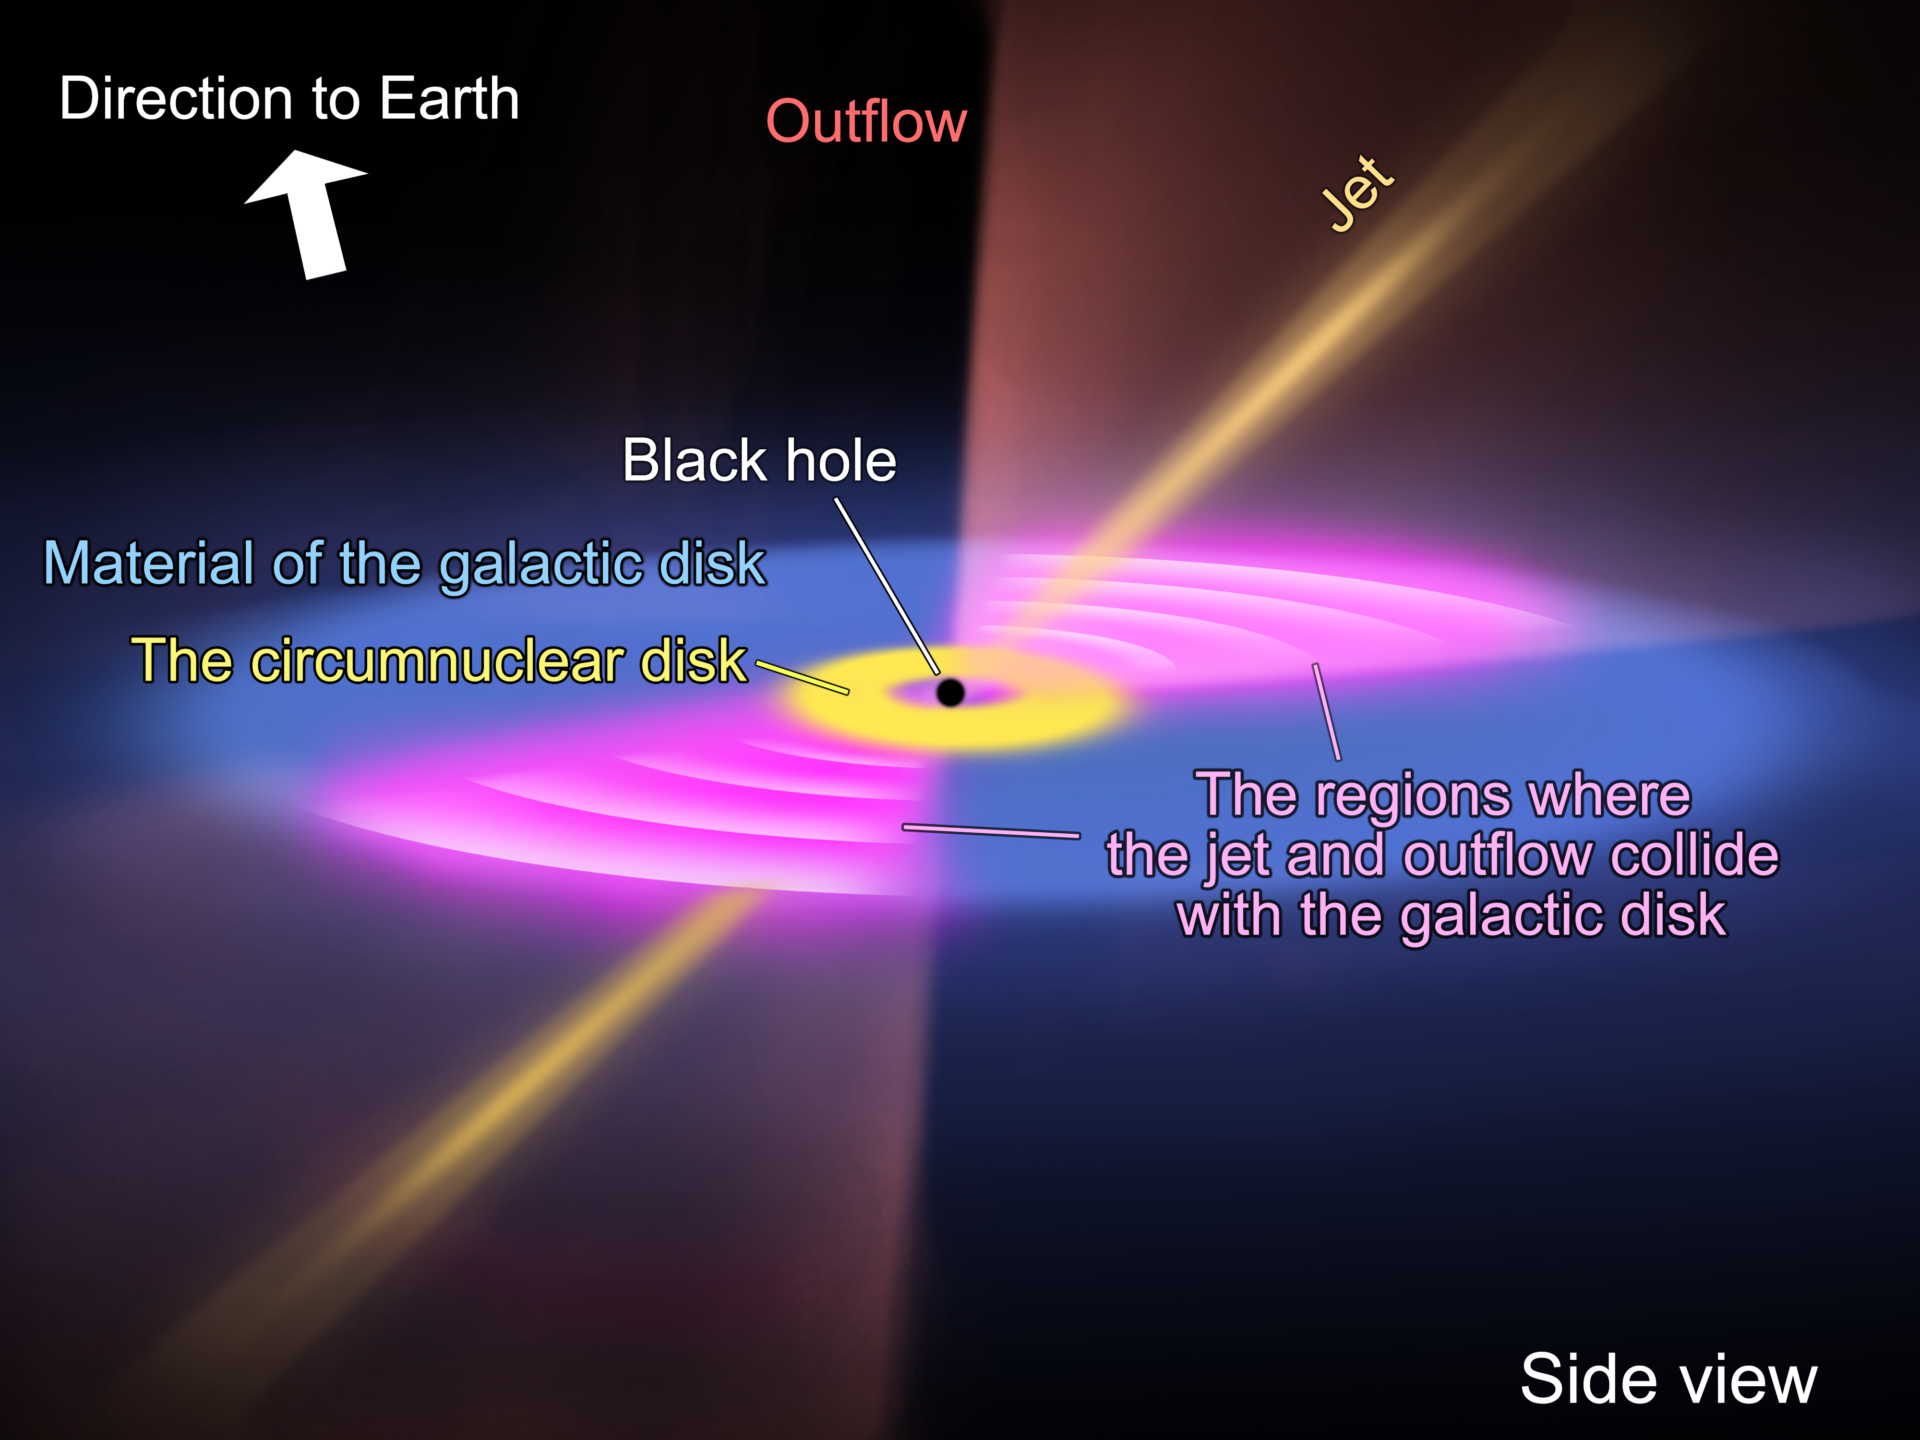

Schematic representation - Side view

Schematic diagram illustrating the location of the bipolar jet and galactic disk emanating from the supermassive black hole at the galaxy's center, along with the resulting outflow of molecular gas from a side view.

Credit: ALMA (ESO/NAOJ/NRAO), T. Saito et al